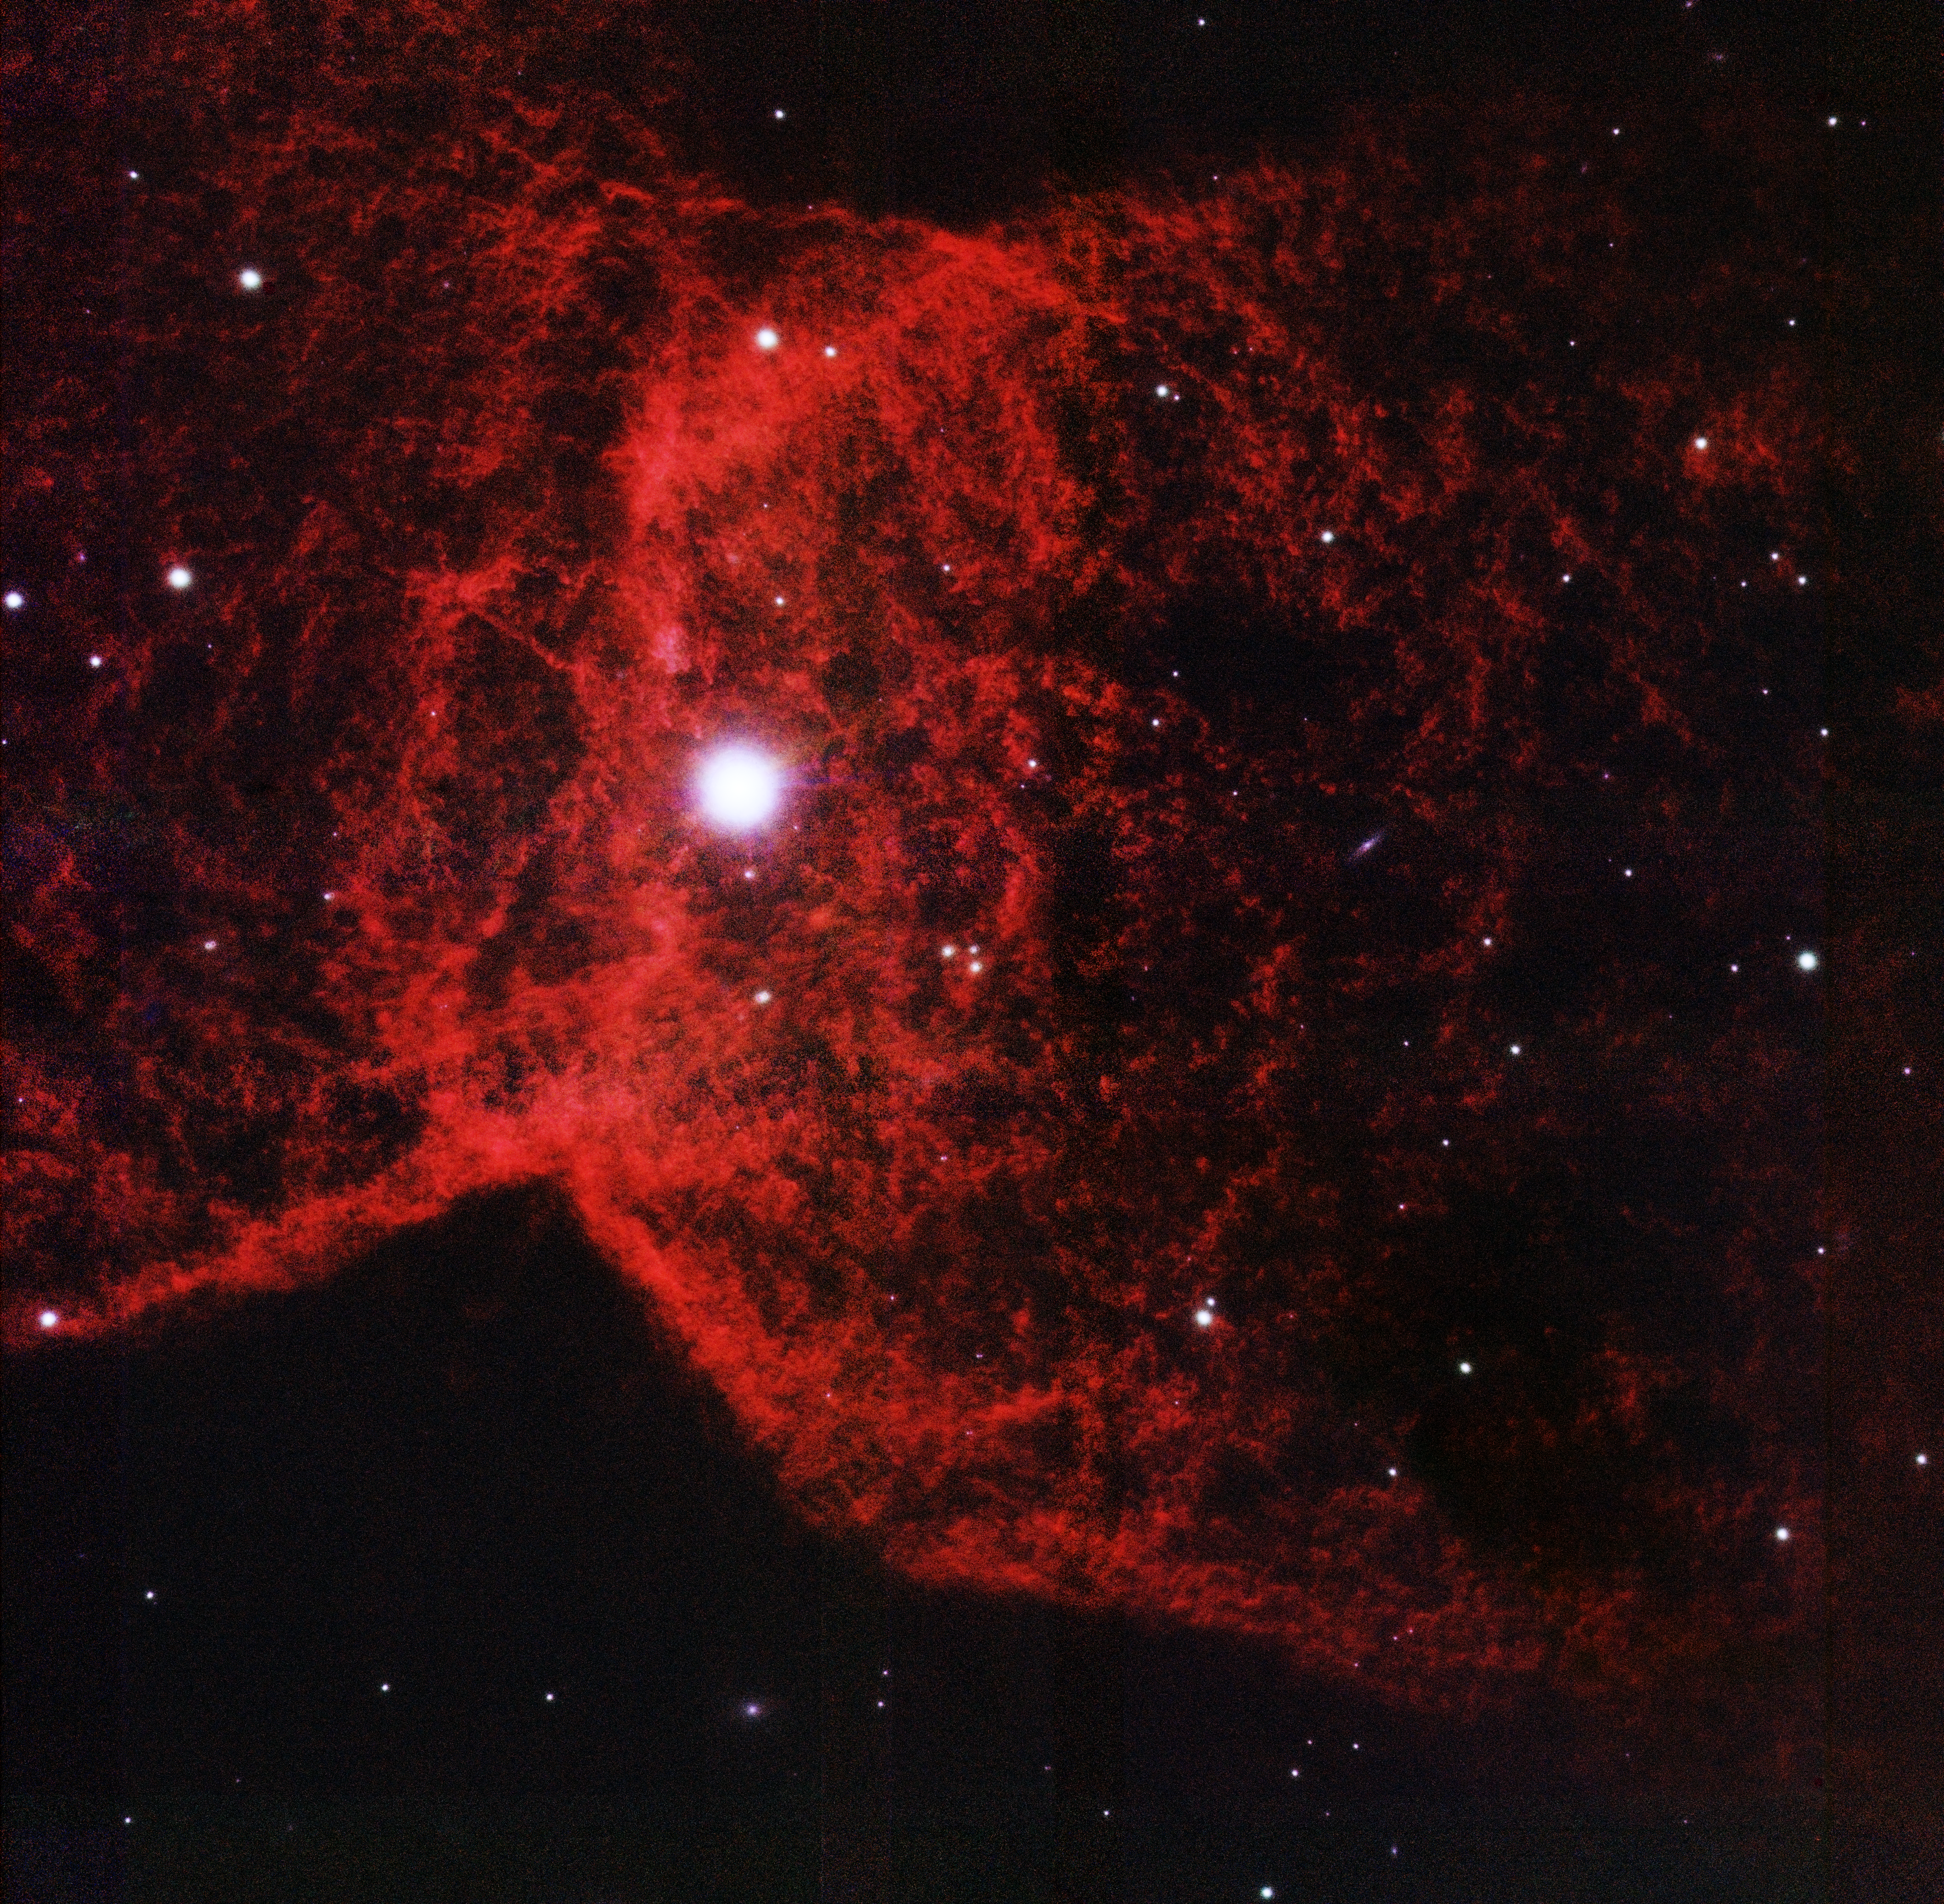

NGC 2346

This near-infrared image obtained with GeMS adaptive optics system reveals the fine detail inside NGC 2346, a planetary nebula informaly also known as the 'Butterfly Nebula.' At the center of the nebula is a binary star system.

Credit: International Gemini Observatory, Letizia Stanghellini (National Optical Astronomy Observatory) and T.A. Rector (University of Alaska Anchorage)